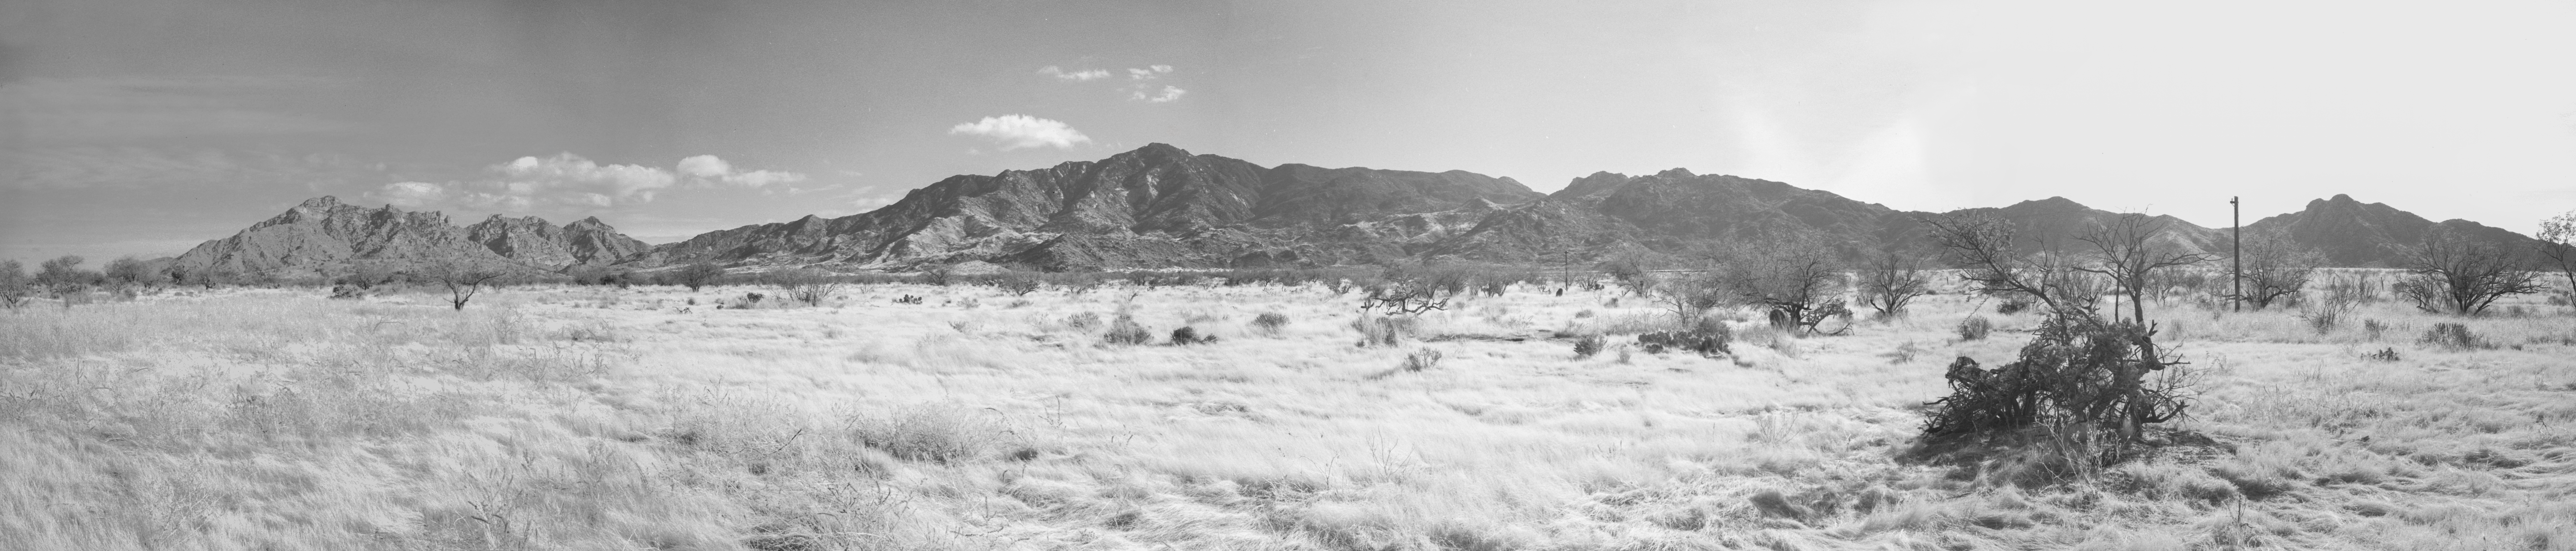

KPNO Site Survey, 1958

This image is stored at NOIRLab Headquarters in Tucson, Arizona. For the original negative of this image, see KPNO Negatives envelope 130-136. It was captured around 1958.

This image is from the site surveys done to find the optimal location for a ground-based observatory in the late 1950s. It is a pan of the Quinlan Mountains from the road to Schuchk.

This image is part of NSF NOIRLab’s historical archives.

Credit: KPNO/NOIRLab/NSF/AURA